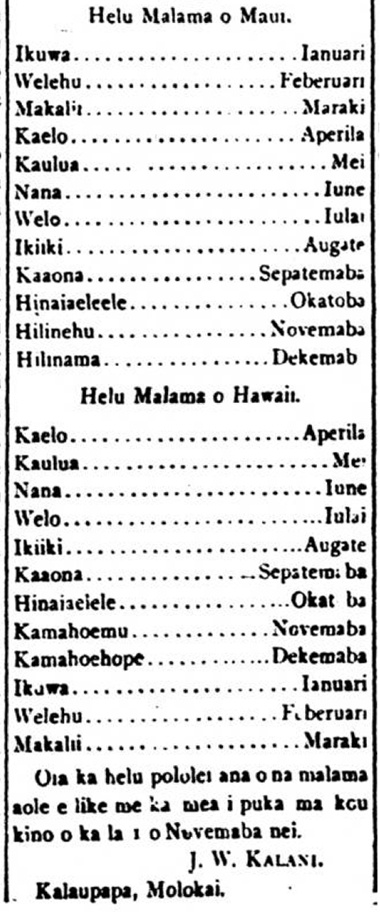

A column published in Nupepa Kuokoa (The Independent Newspaper) in 1890 by J. W. Kalani asserts the traditional Hawaiian months and their Gregorian counterparts.

A column published in Nupepa Kuokoa (The Independent Newspaper) in 1890 by J. W. Kalani asserts the traditional Hawaiian months and their Gregorian counterparts.

Credit: NOIRLab/N. Kuokoa